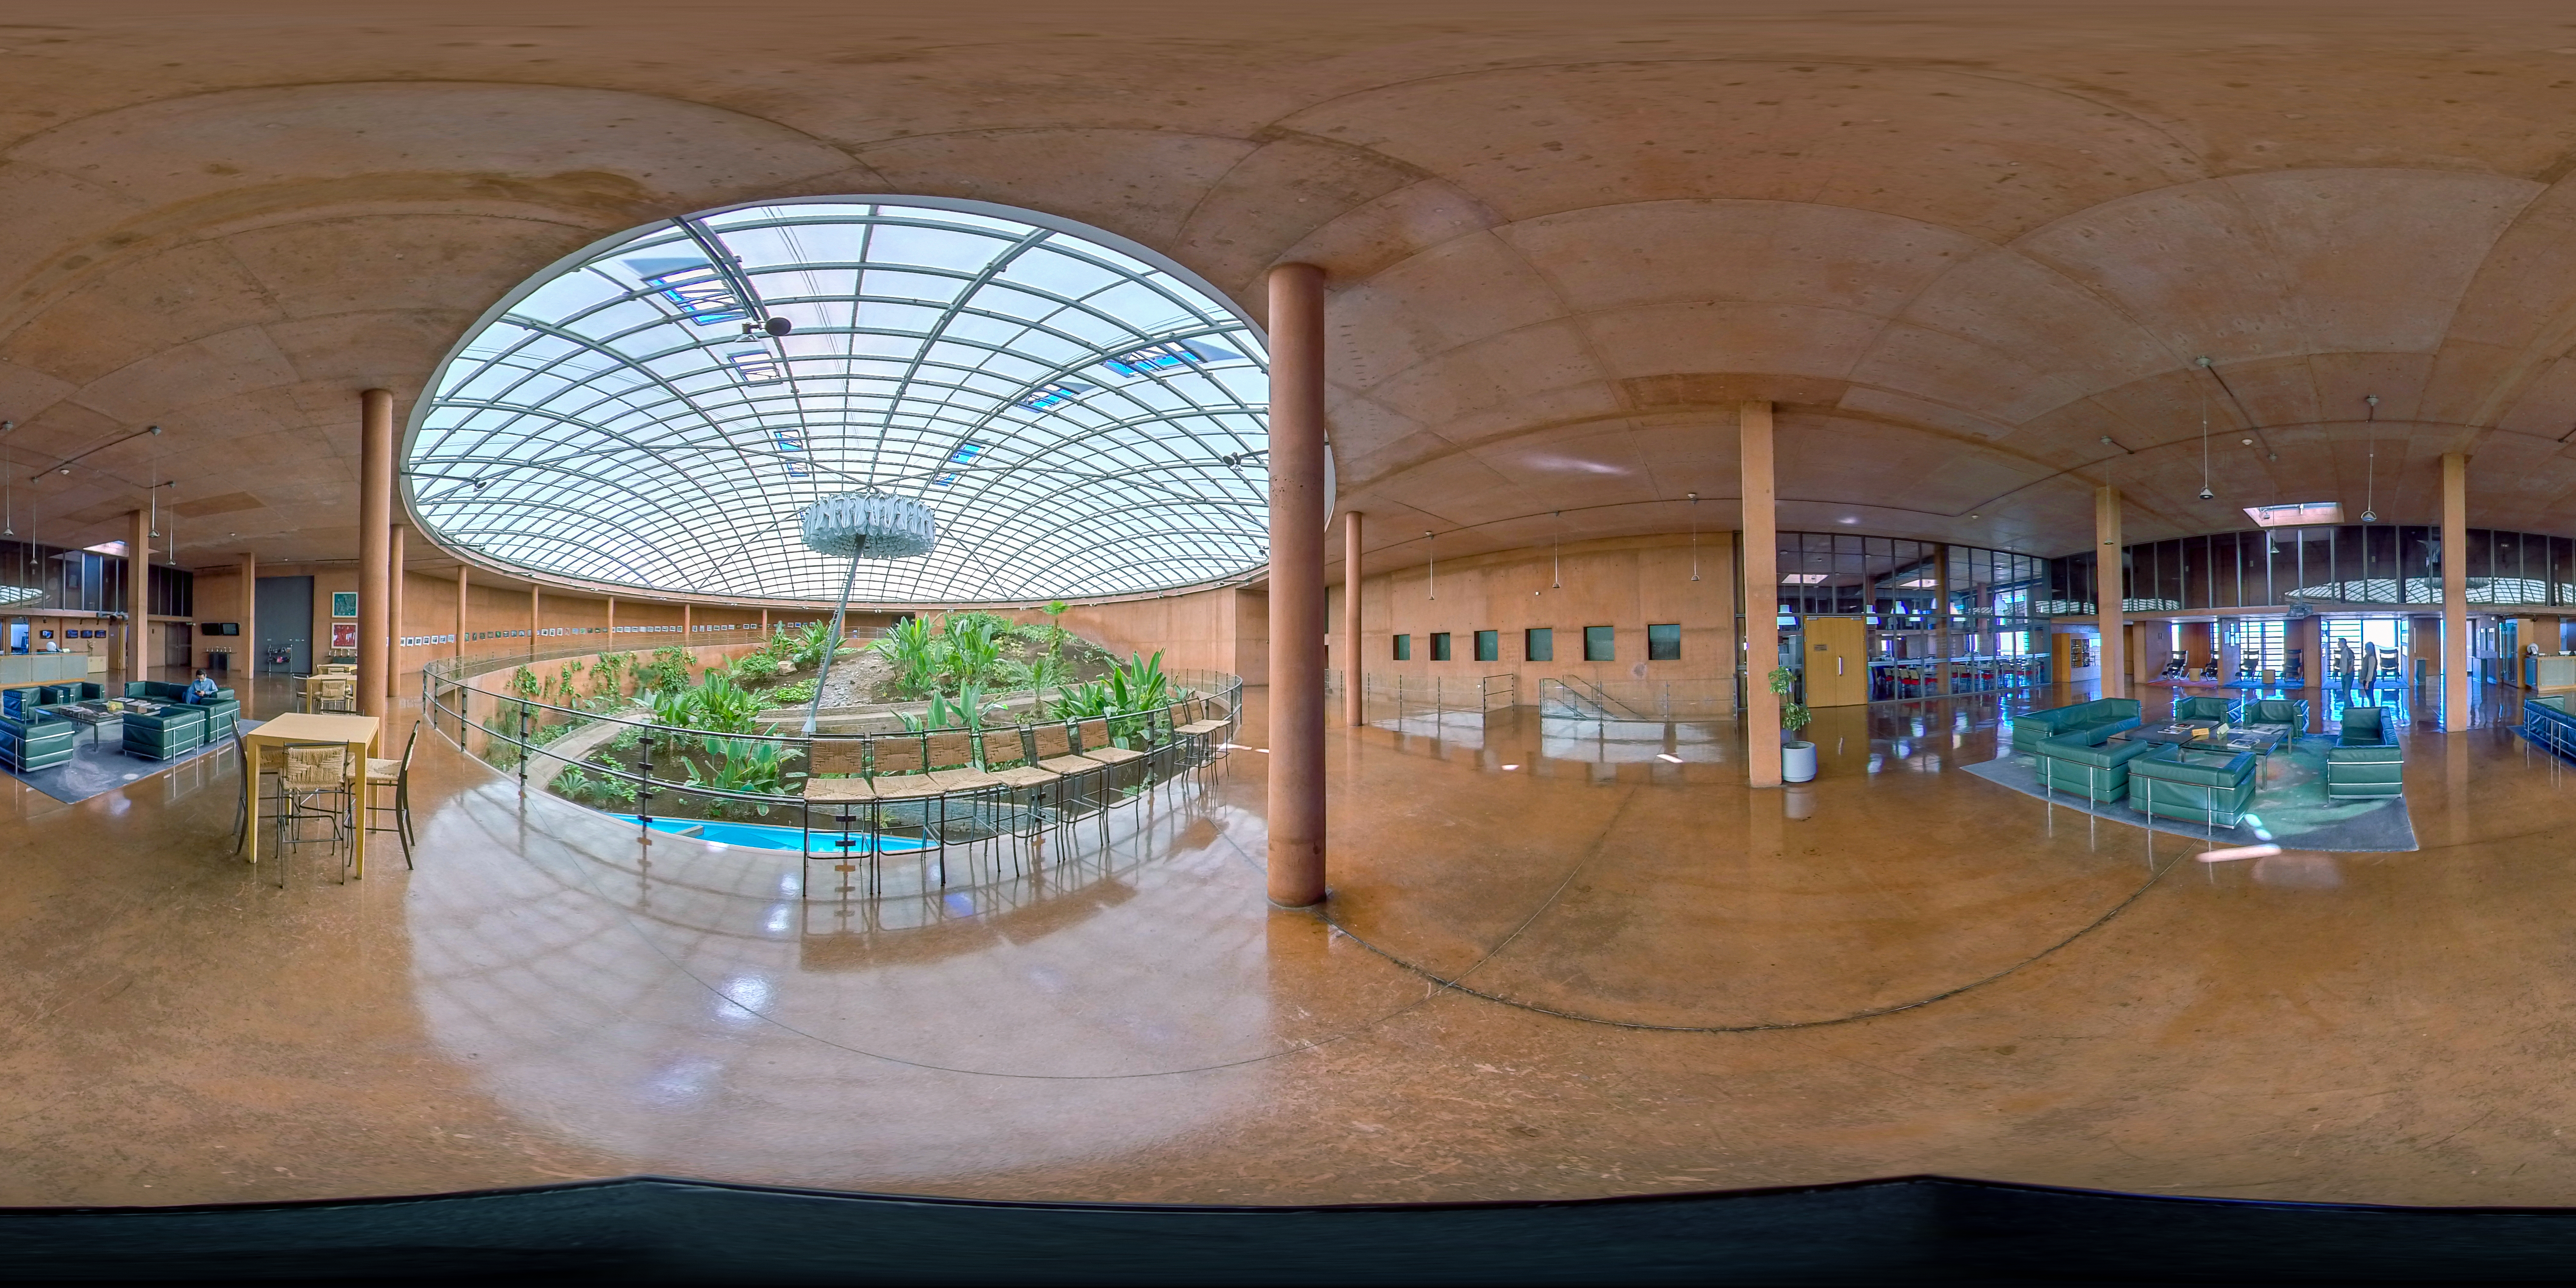

Paranal Residencia

A panorama of the reception hall at the Paranal Residencia.

Credit: ESO/M. Zamani